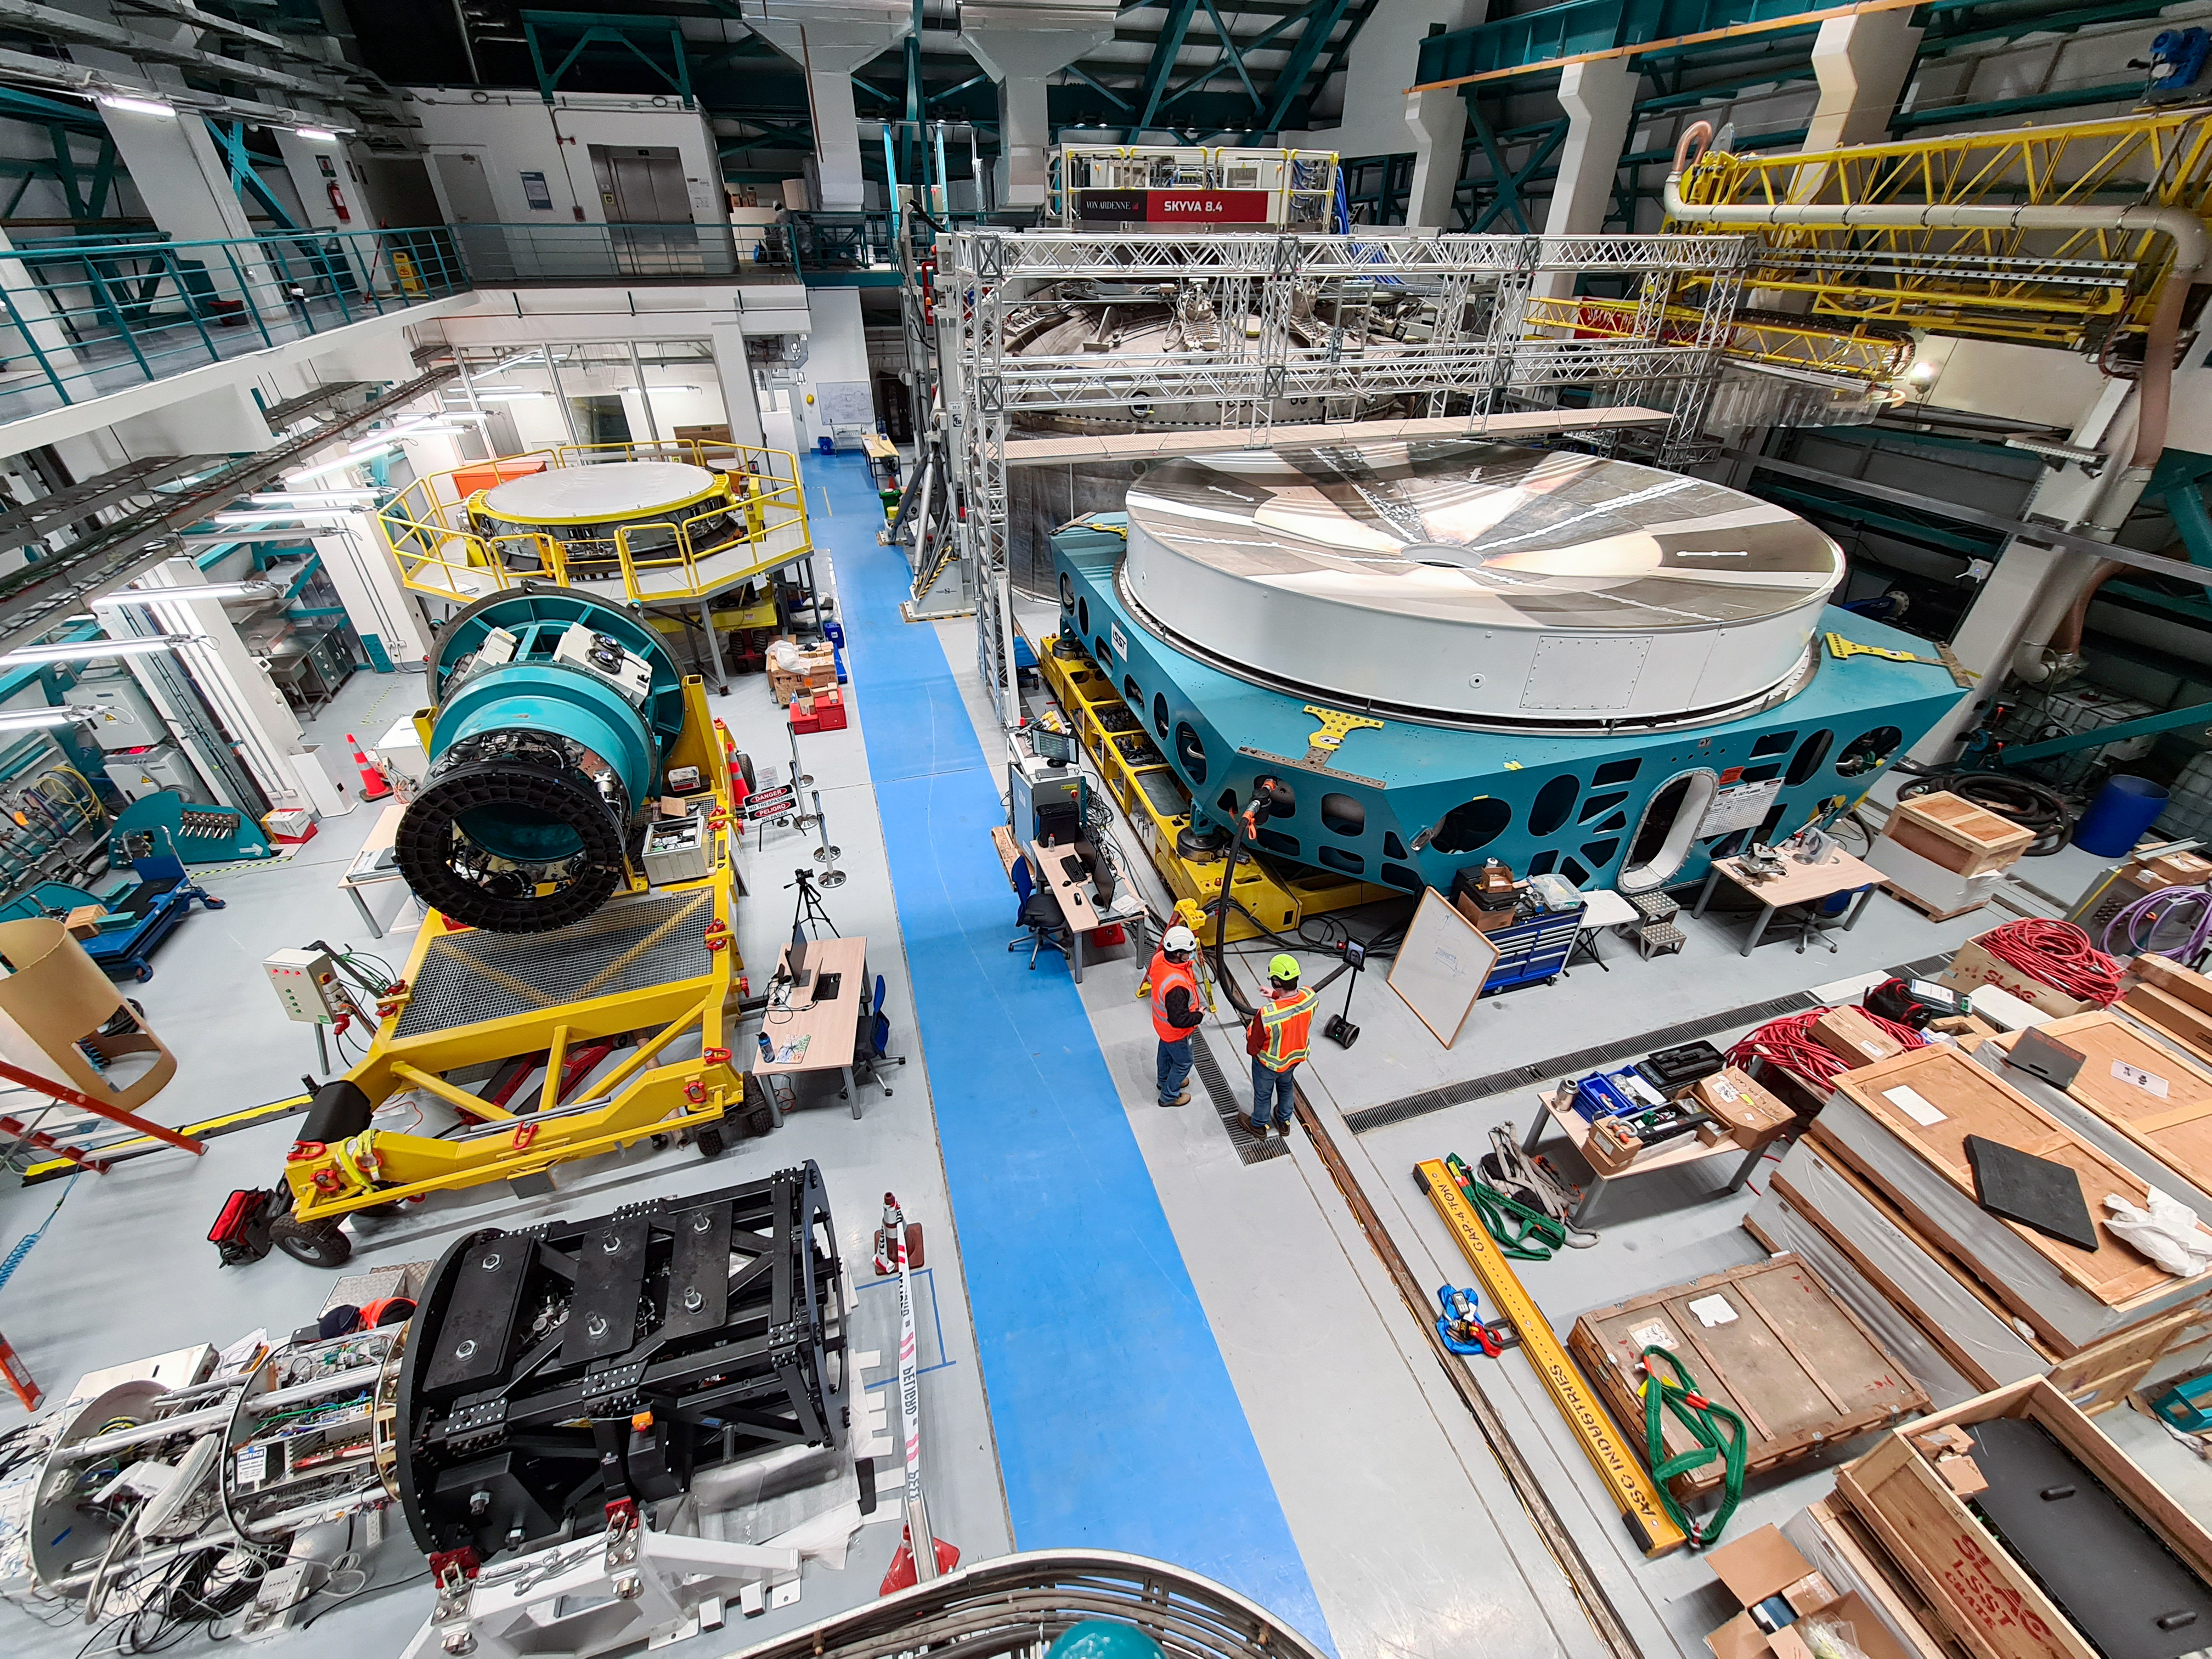

Service/maintenance floor of the Vera C. Rubin Observatory

This photo shows a view of the service/maintenance floor (Level 3) of the summit facility building of the Vera C. Rubin Observatory.

Credit: Rubin Observatory/NSF/AURA